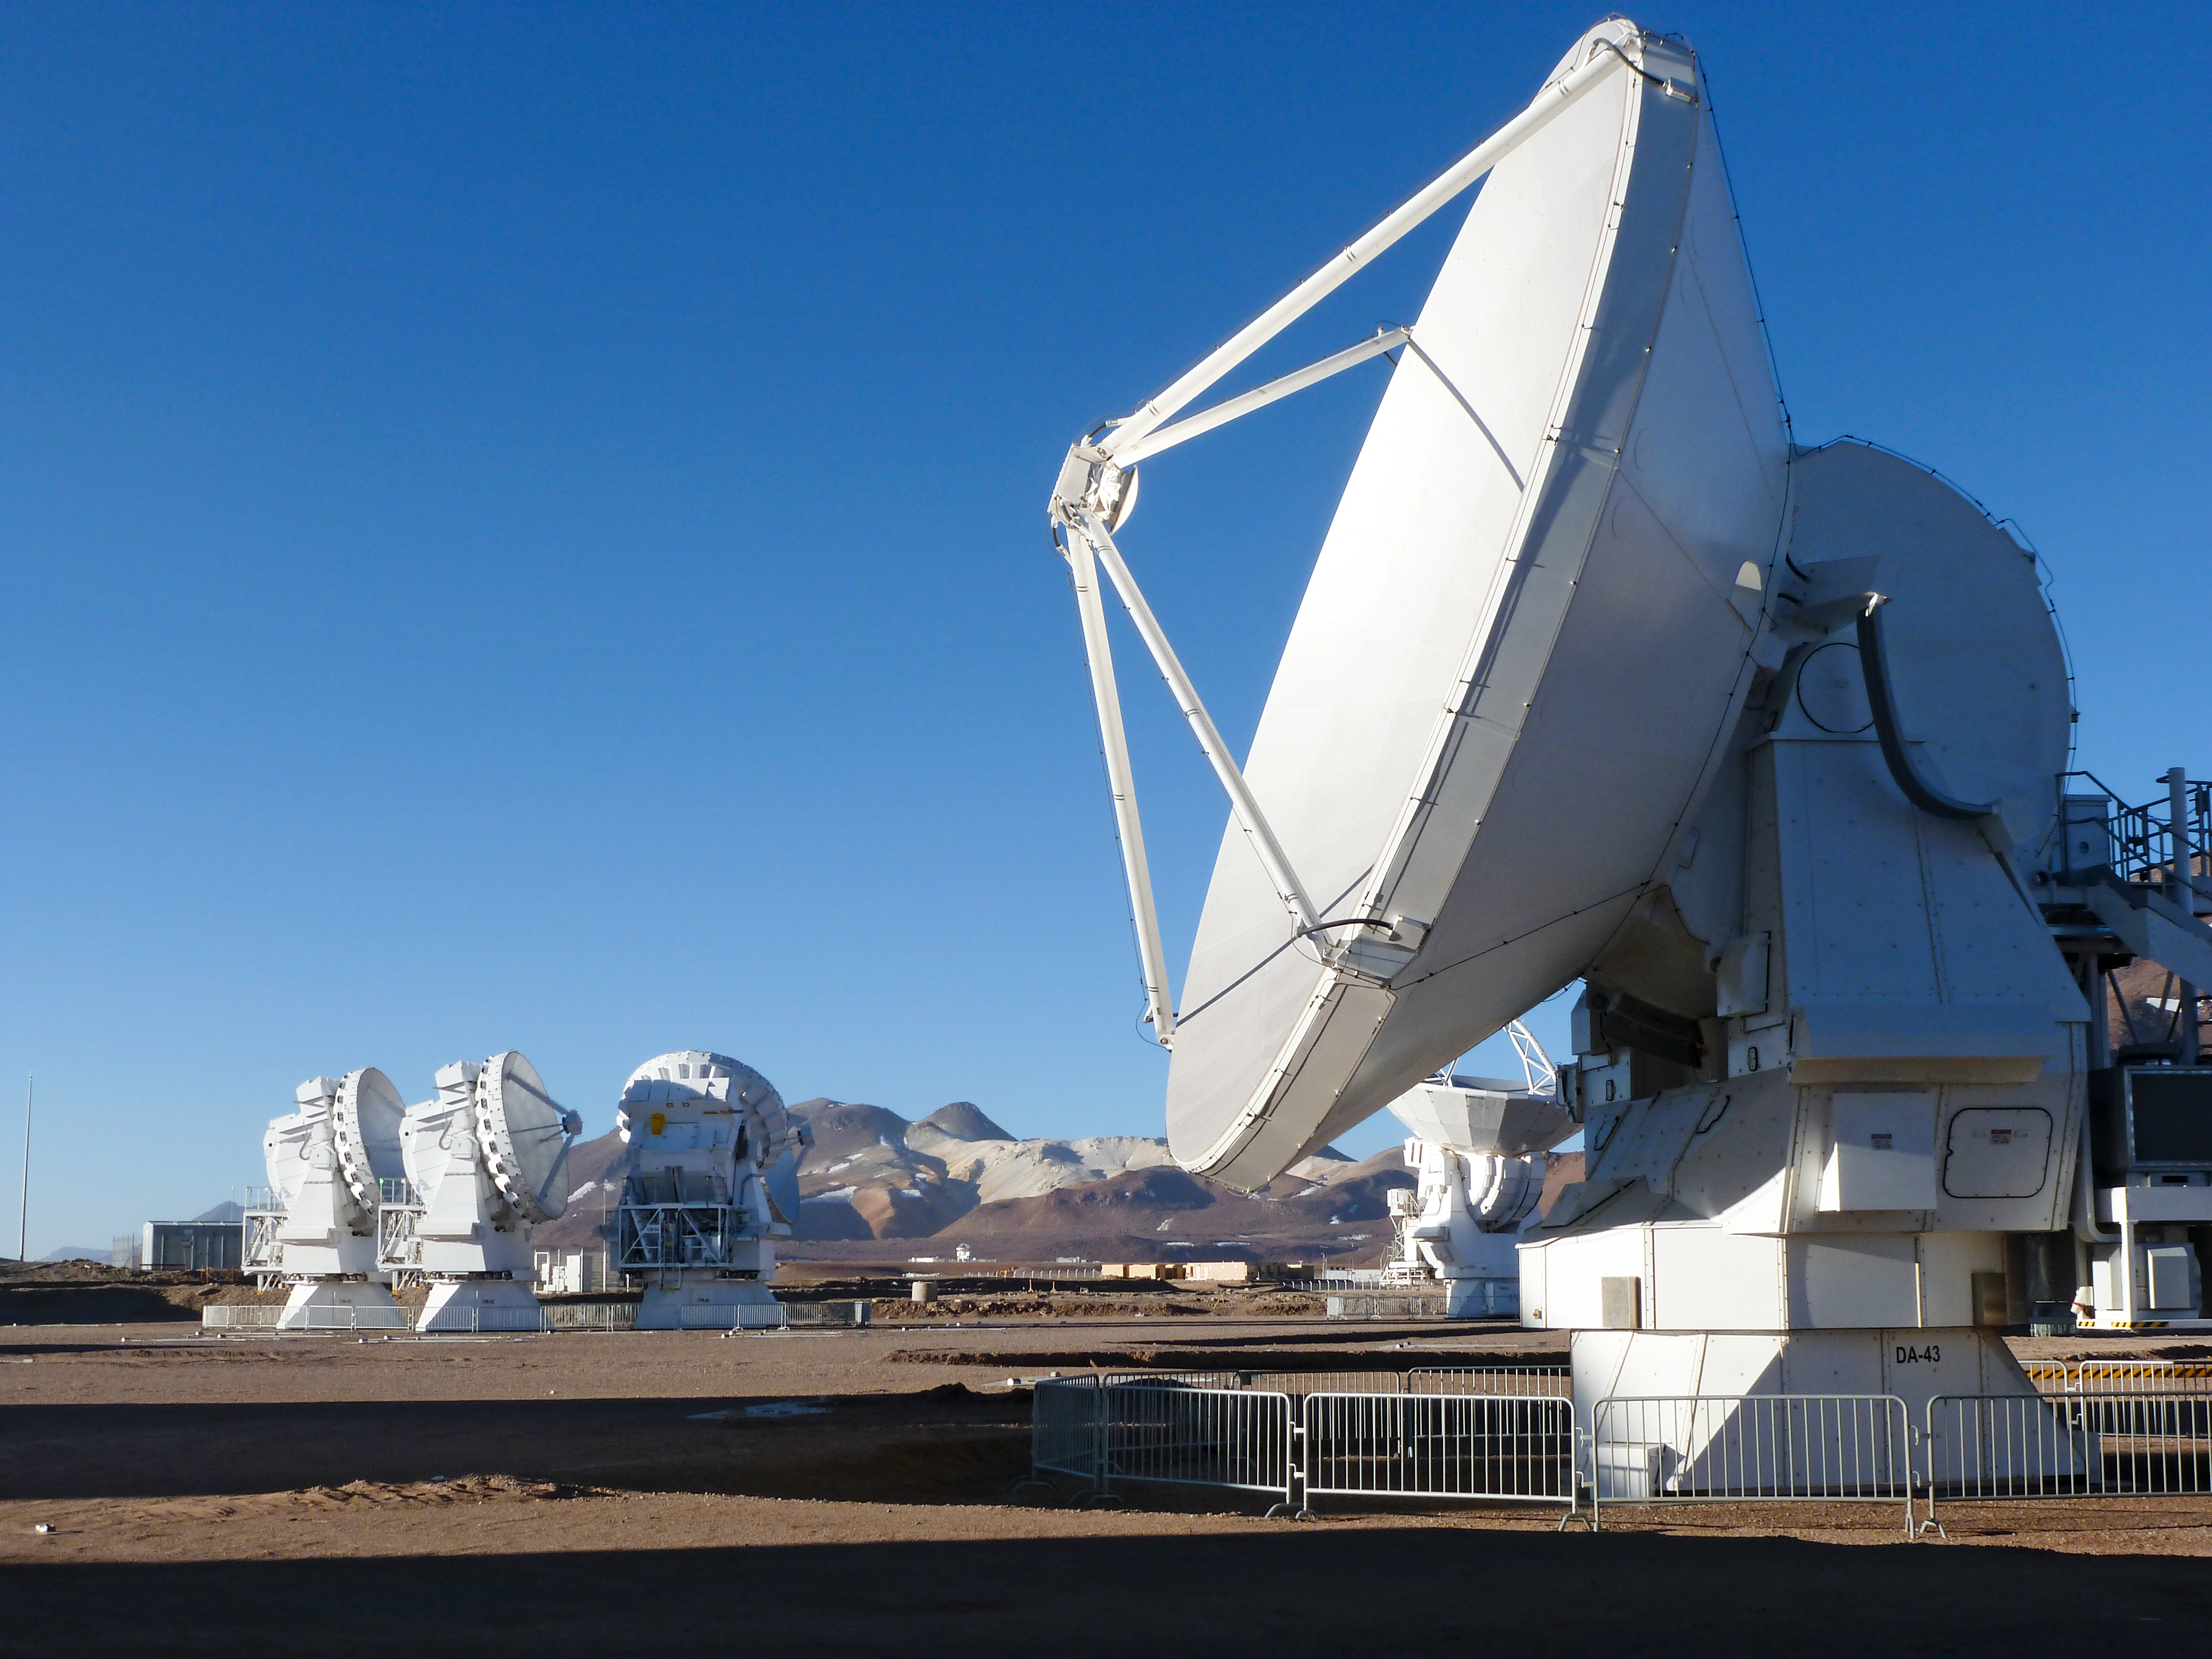

European ALMA antennas

A view of one of the European ALMA antennas on the Chajnantor plateau, with the smaller 7m antennas in the background. Photograph taken in December 2011.

Credit: ESO